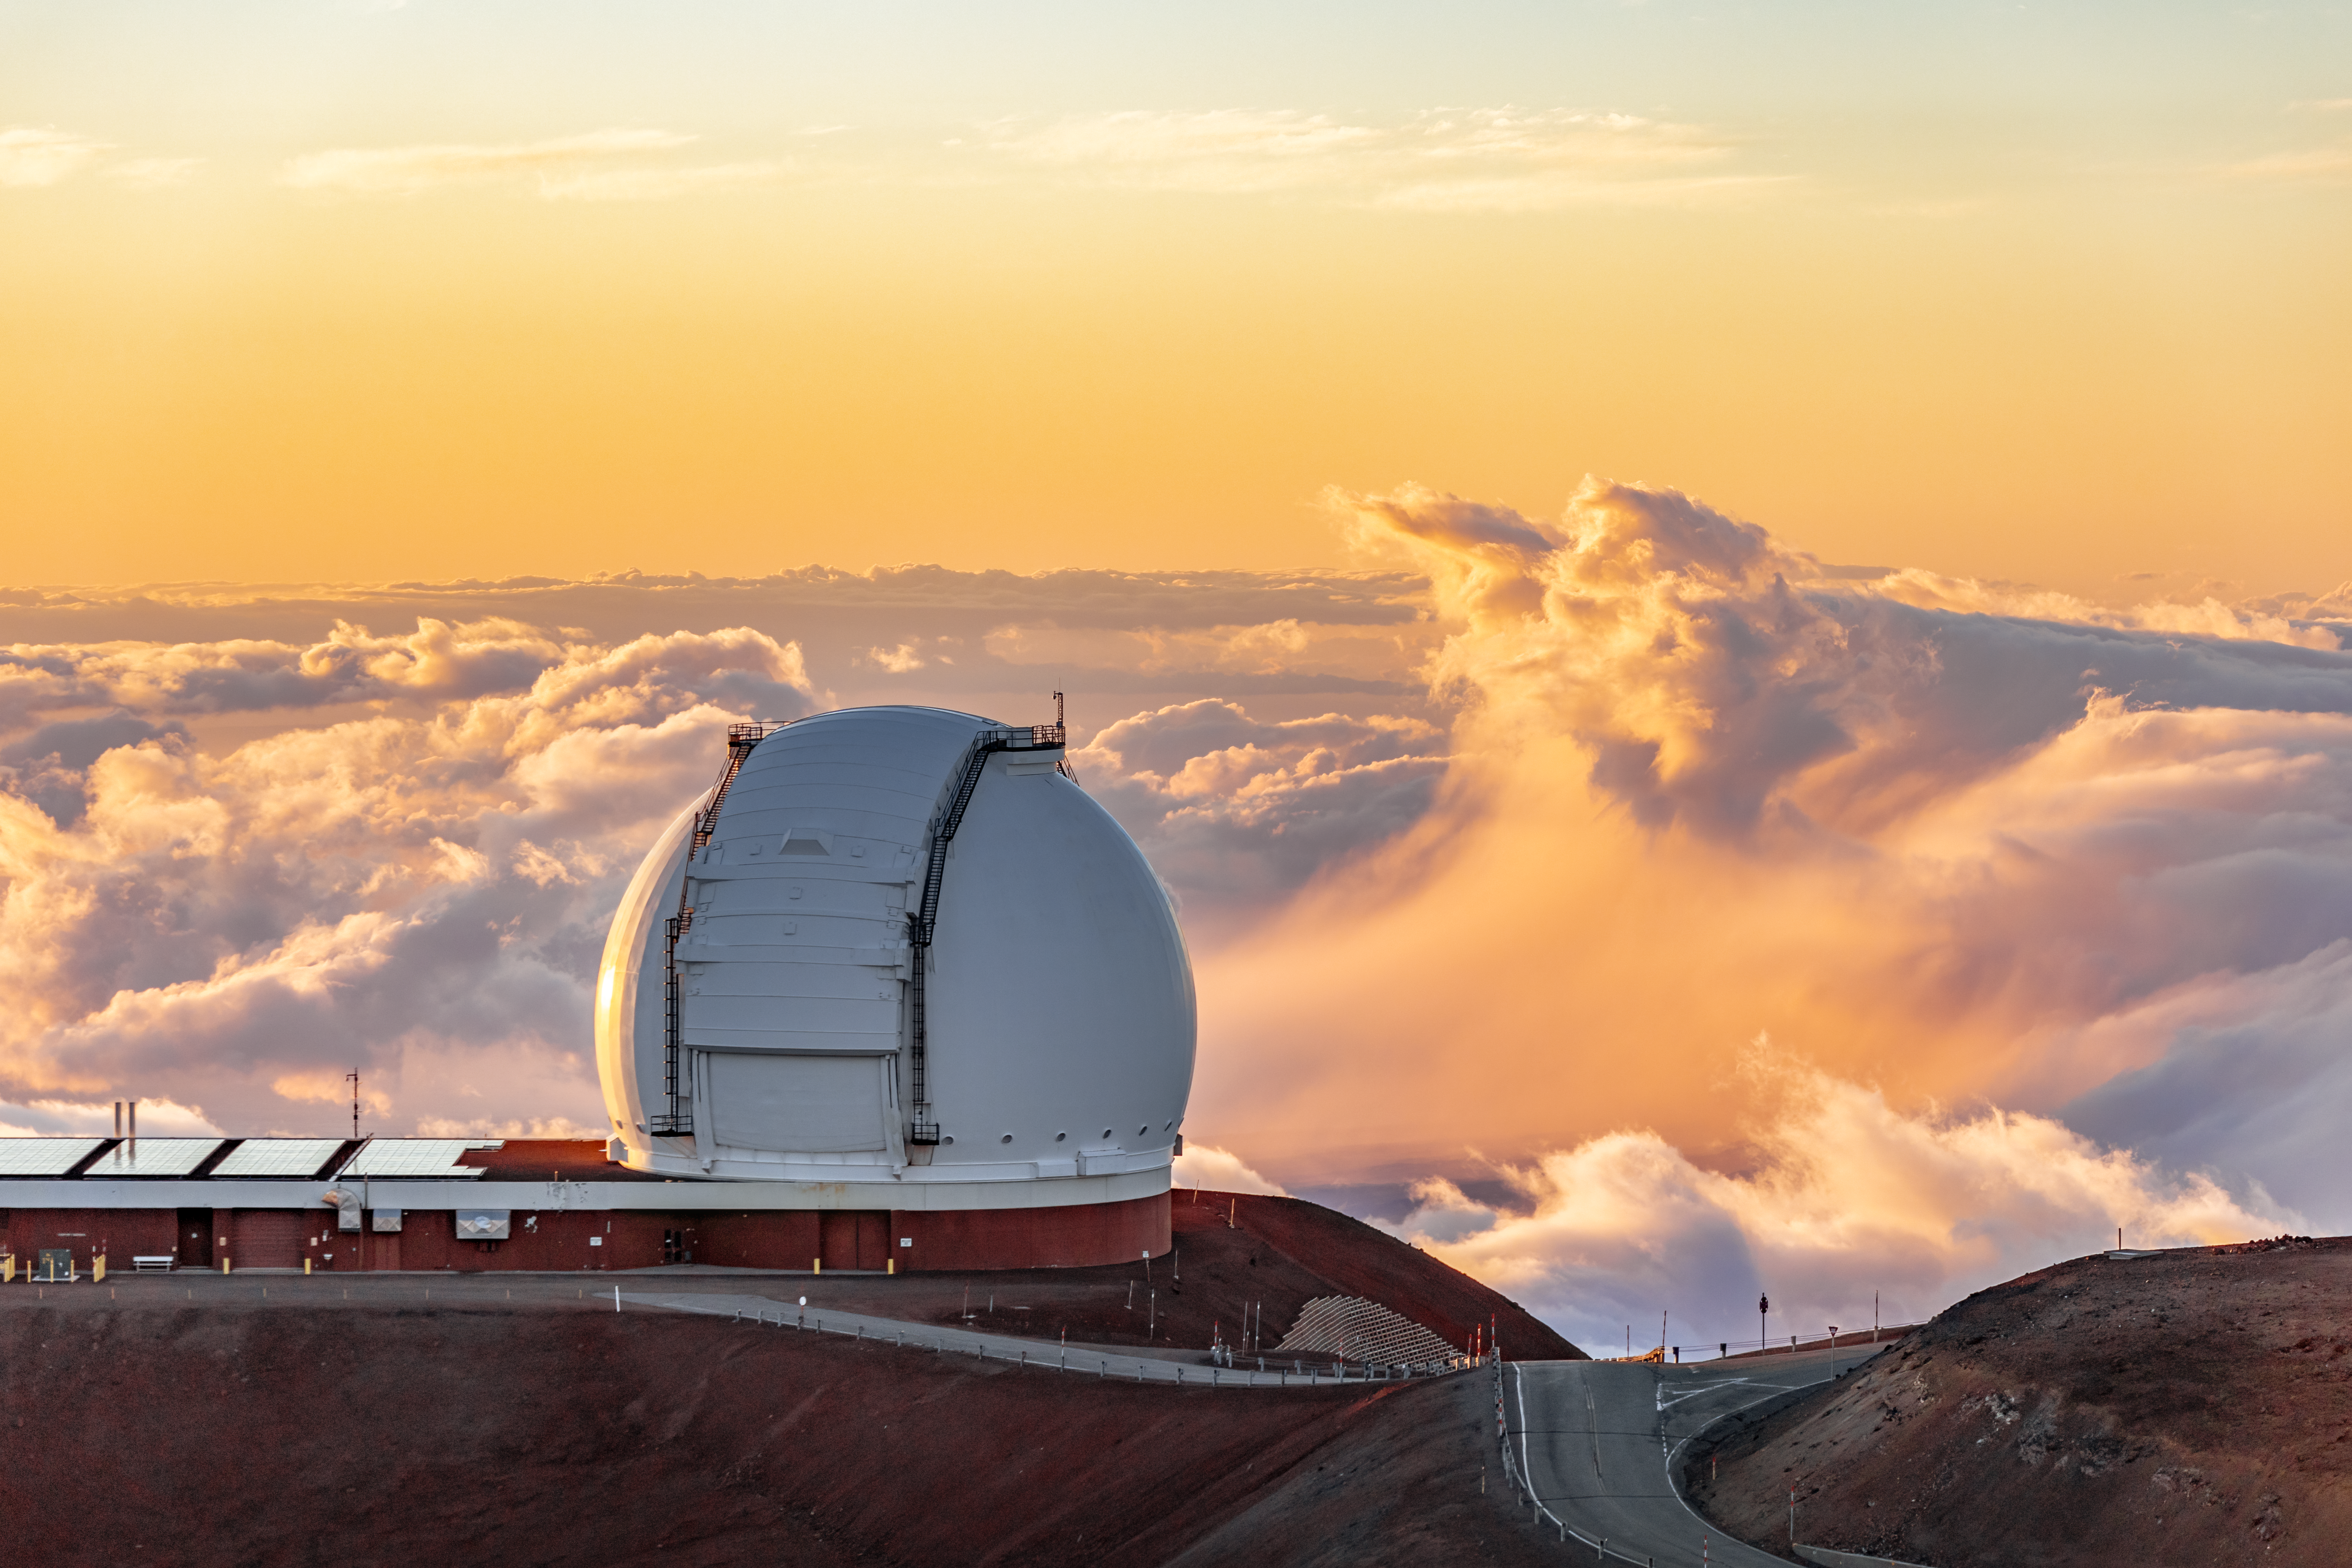

W. M. Keck Observatory

One half of the W. M. Keck Observatory telescopes near the summit of Maunakea in Hawai‘i.

Credit: International Gemini Observatory/NOIRLab/NSF/AURA/ T. Slovinský